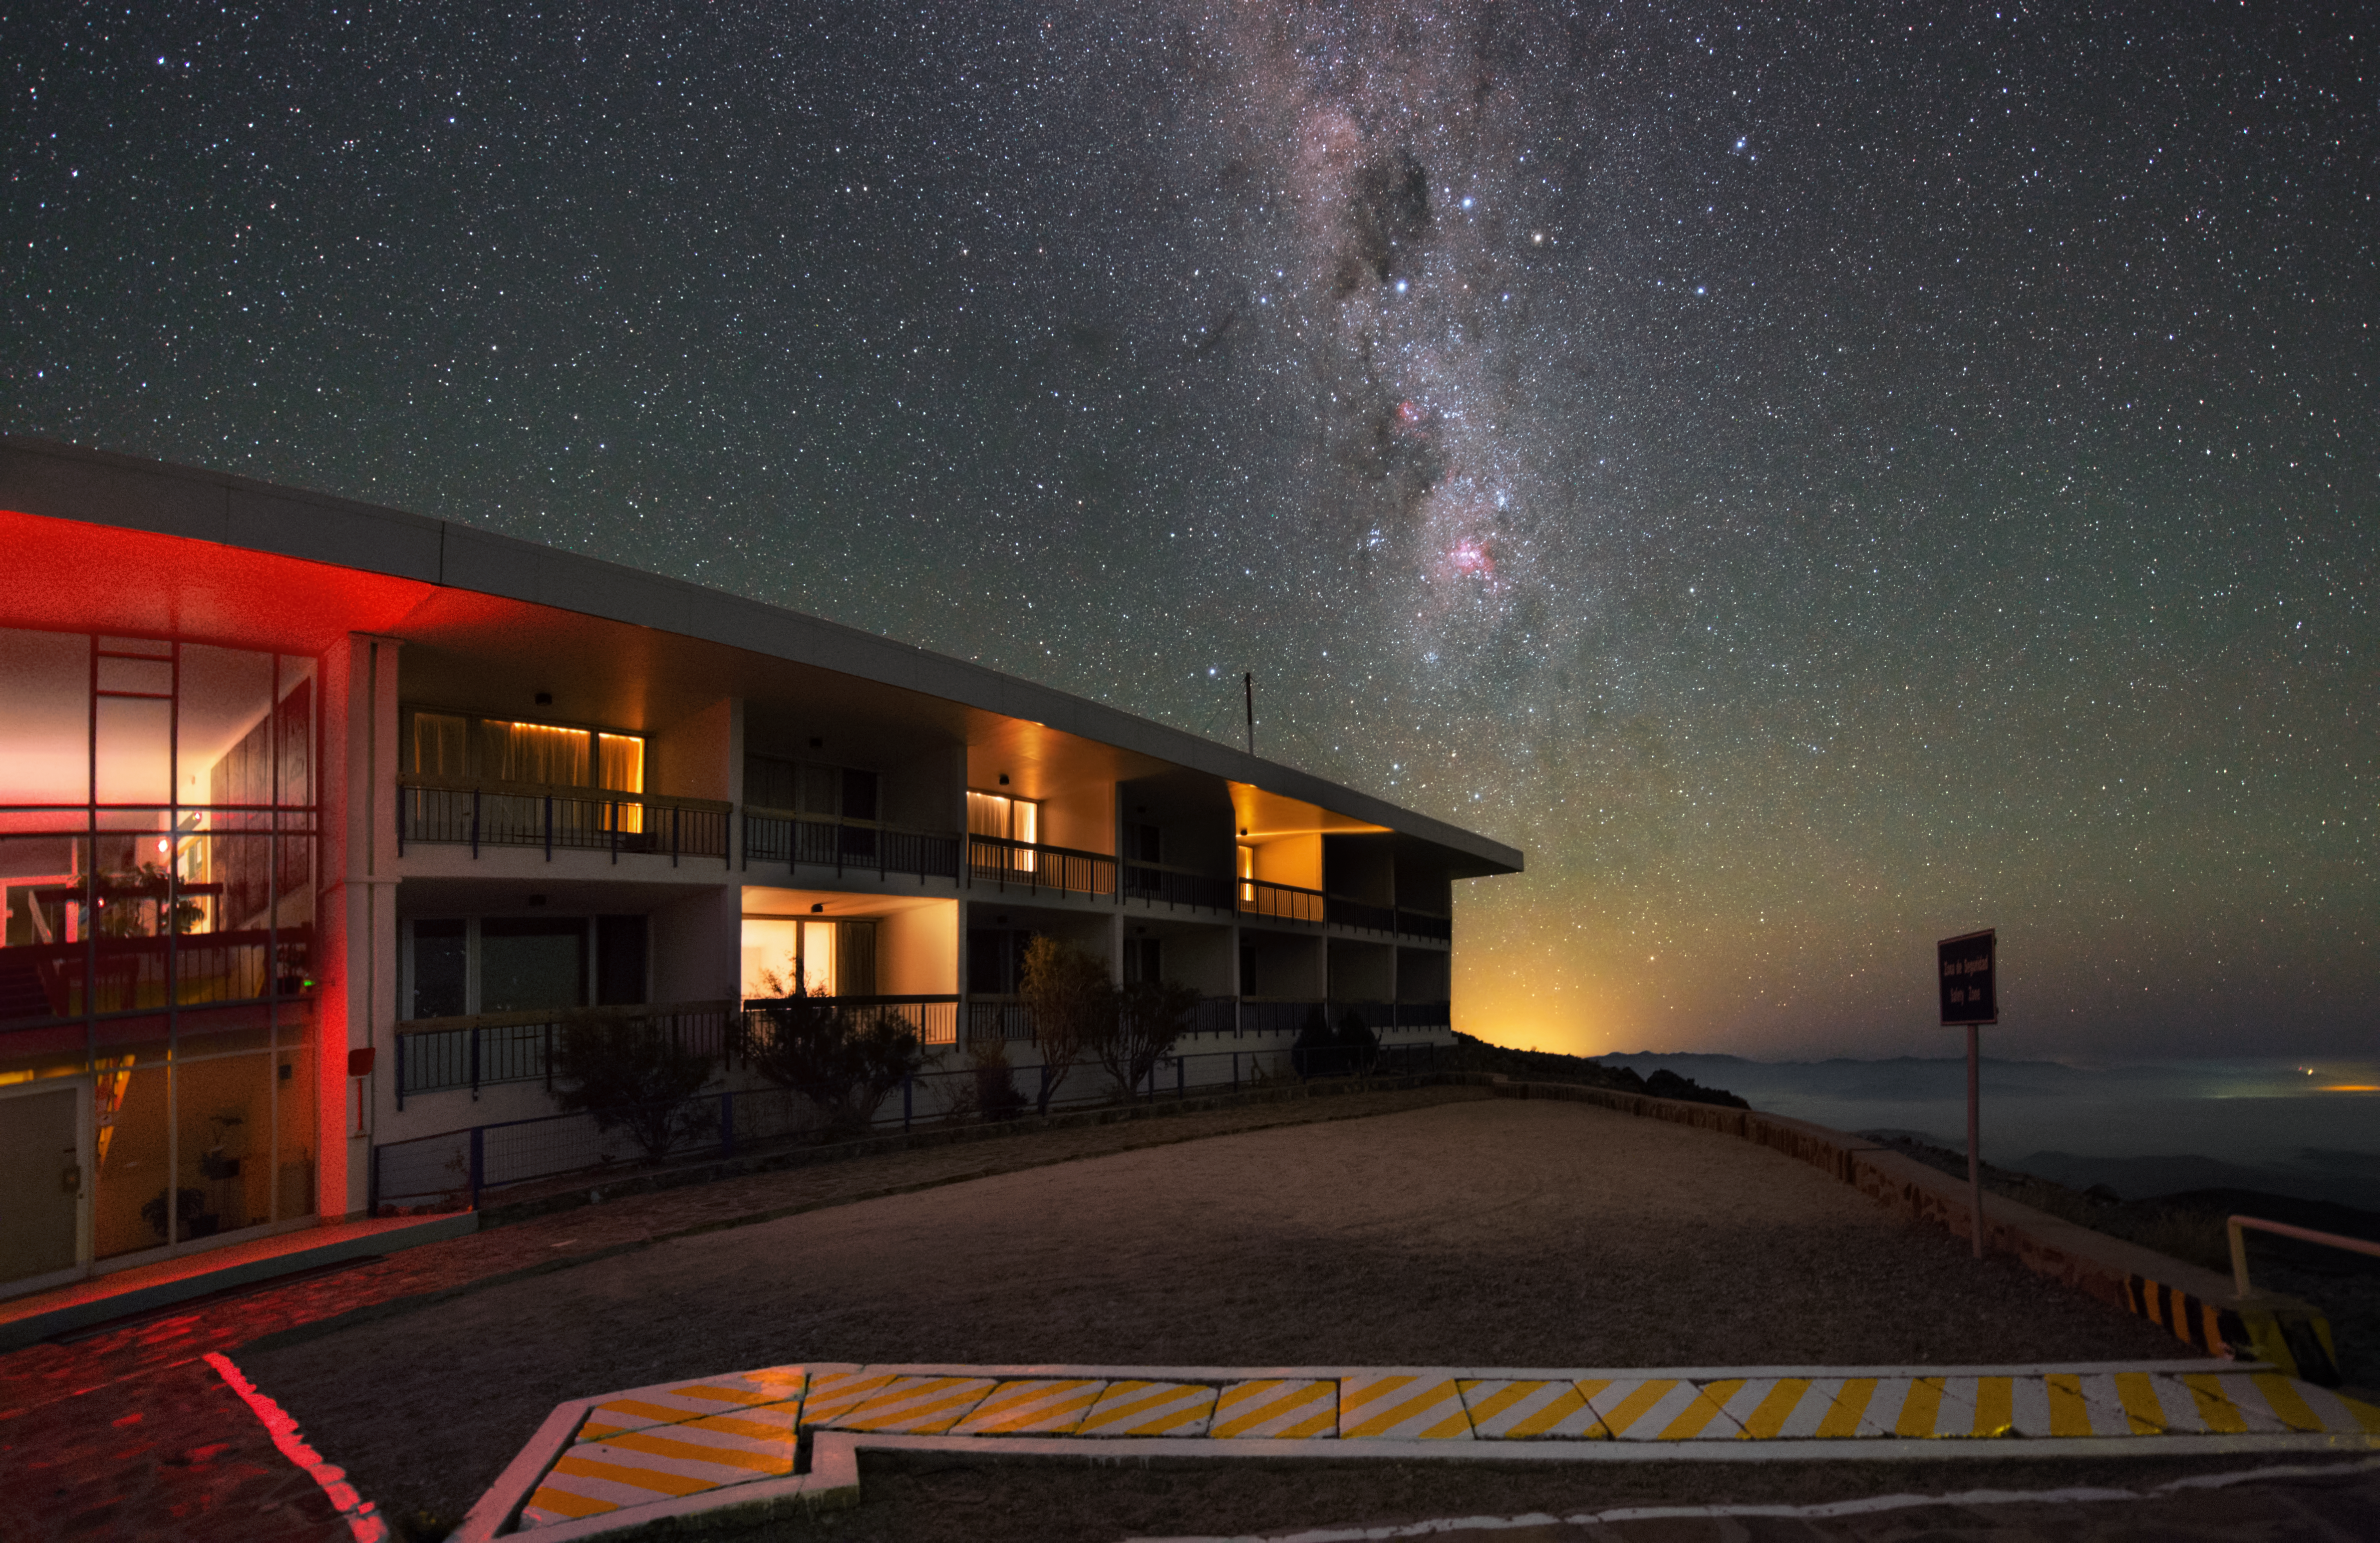

Hotel room, clear skies included

The guesthouse at the La Silla Observatory is probably not as well-equipped as the Residencia at Paranal, but the view out of the window at night is at least as good.

Credit: Y. Beletsky (LCO)/ESO